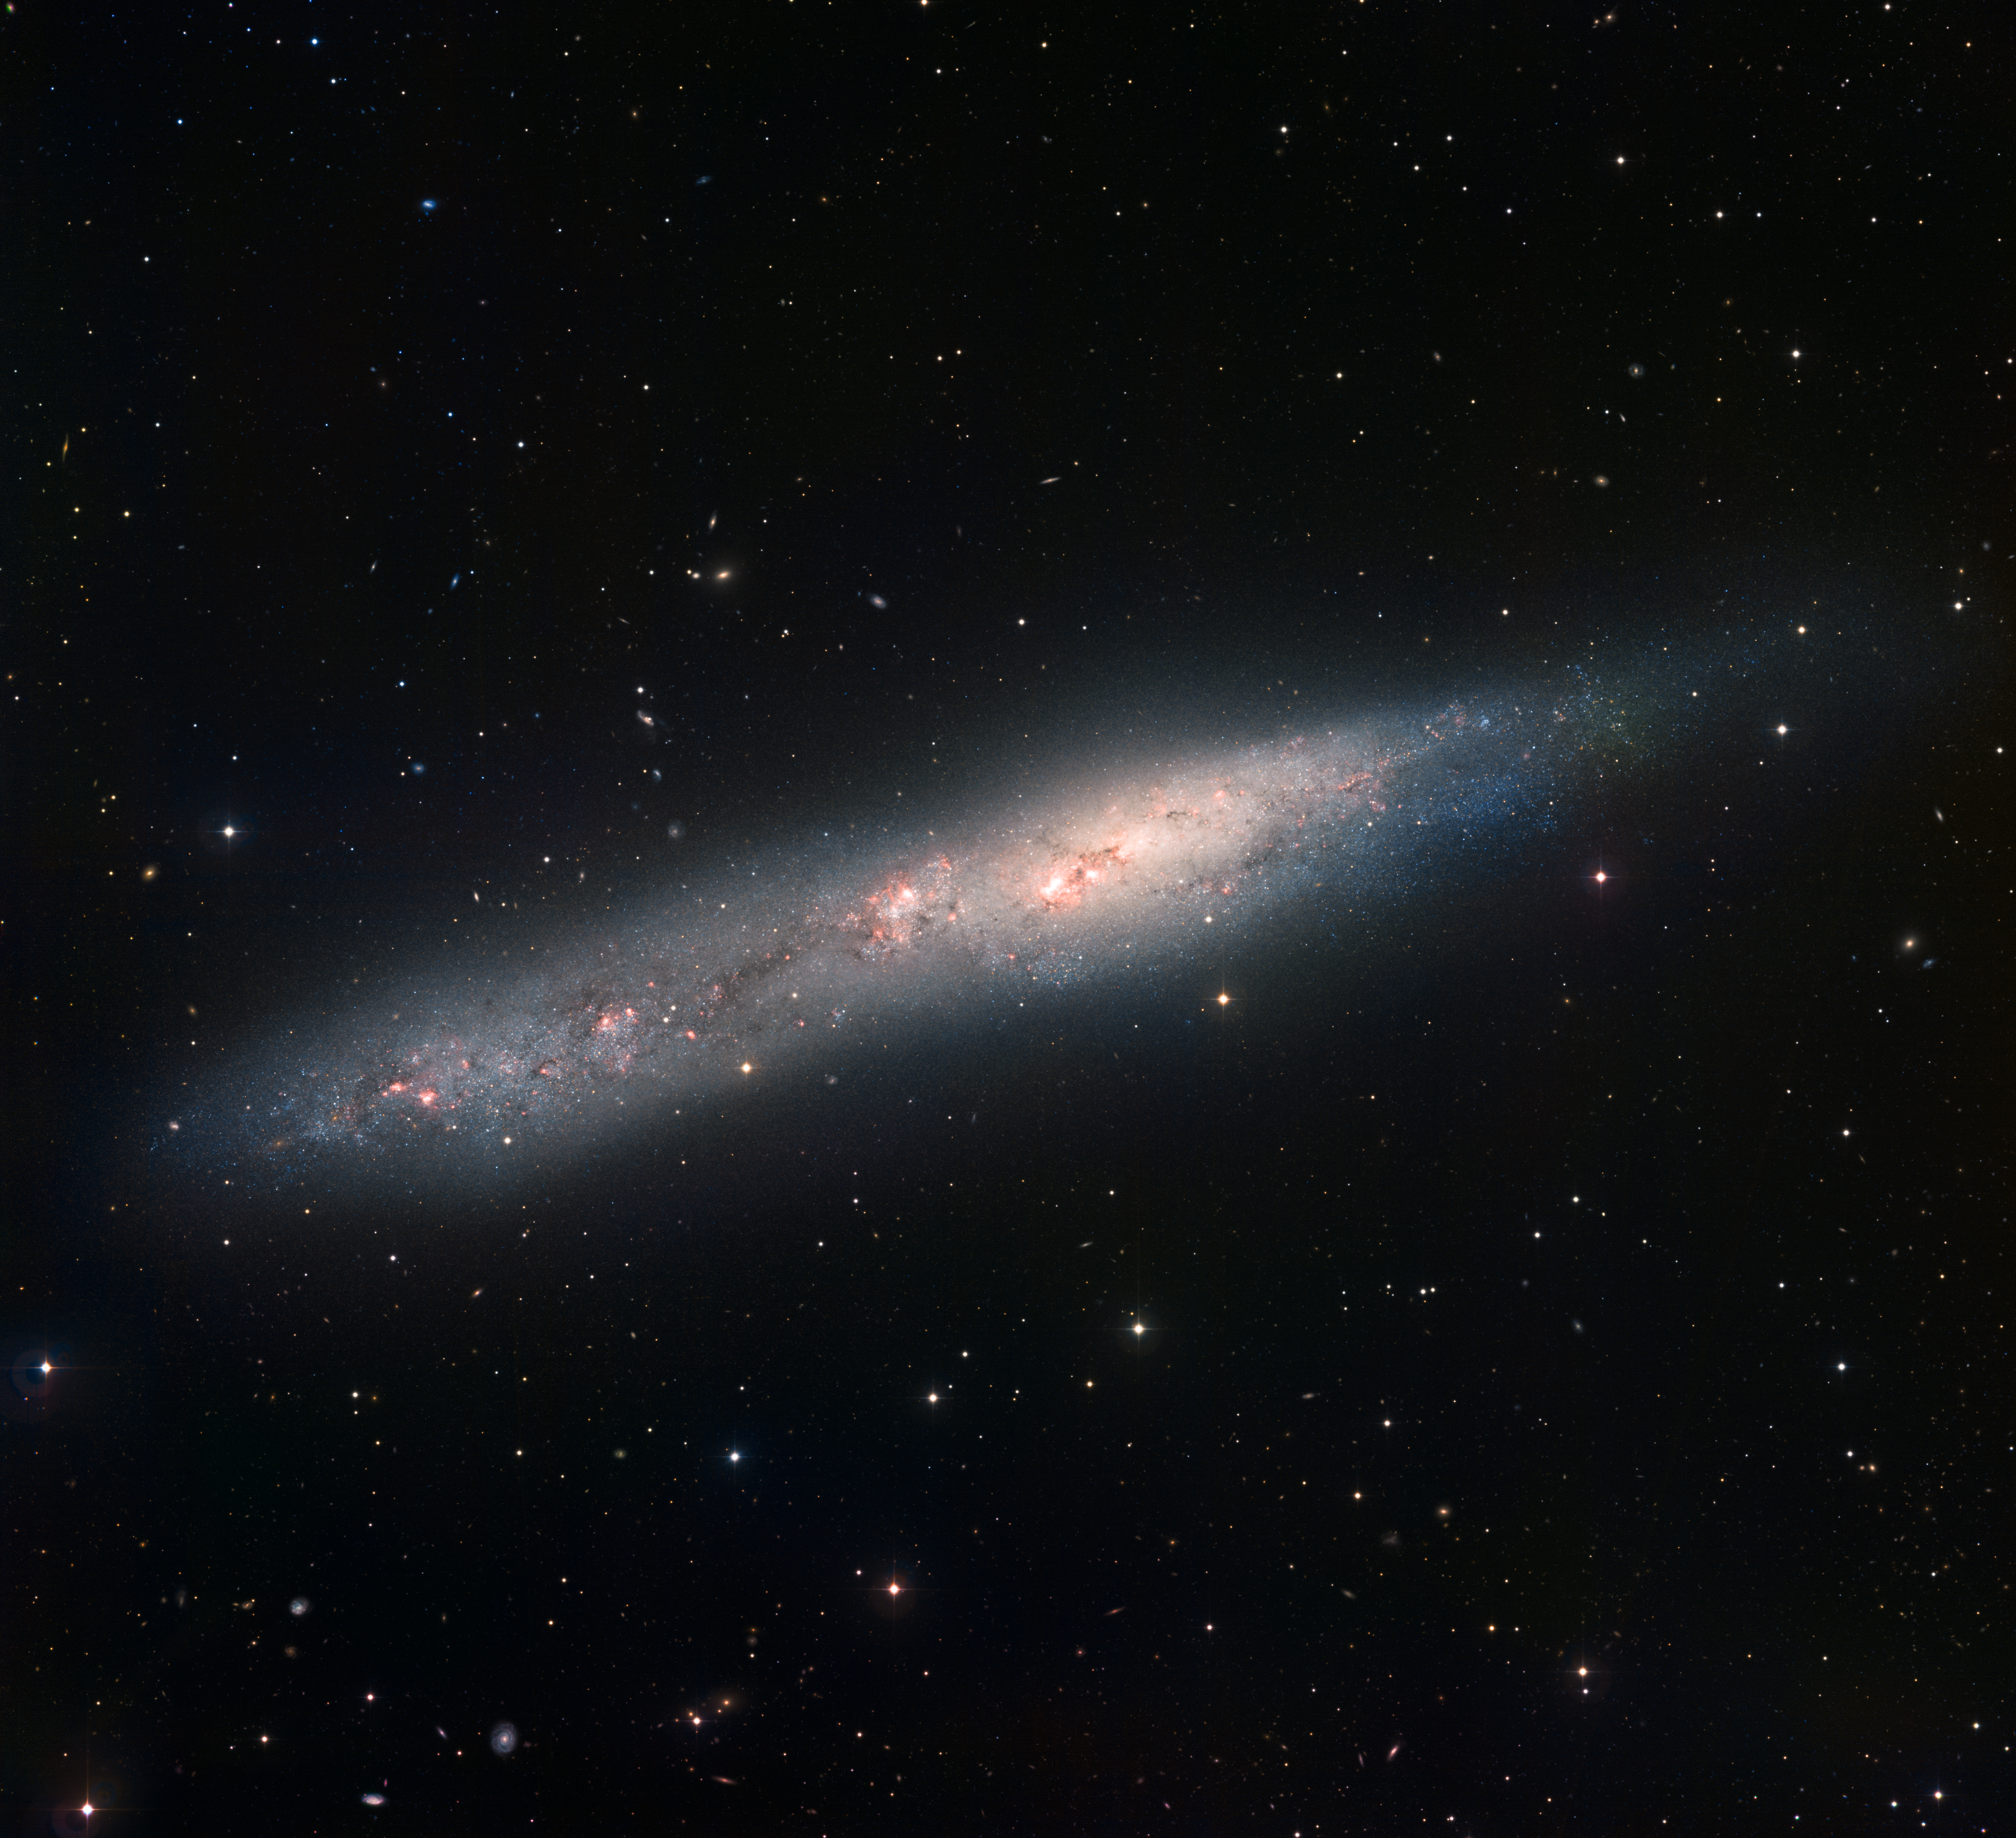

Irregular galaxy NGC 55

Image of the irregular galaxy NGC 55 obtained with the Wide Field Imager on the 2.2-metre MPG/ESO telescope at ESO La Silla Observatory. The galaxy is about 7.5 million light-years away and 70,000 light-years across. The image is based on data obtained through B, V, and H-alpha filters. North is up, East to the left. The field of view is 30 arcminutes wide.

Credit: ESO